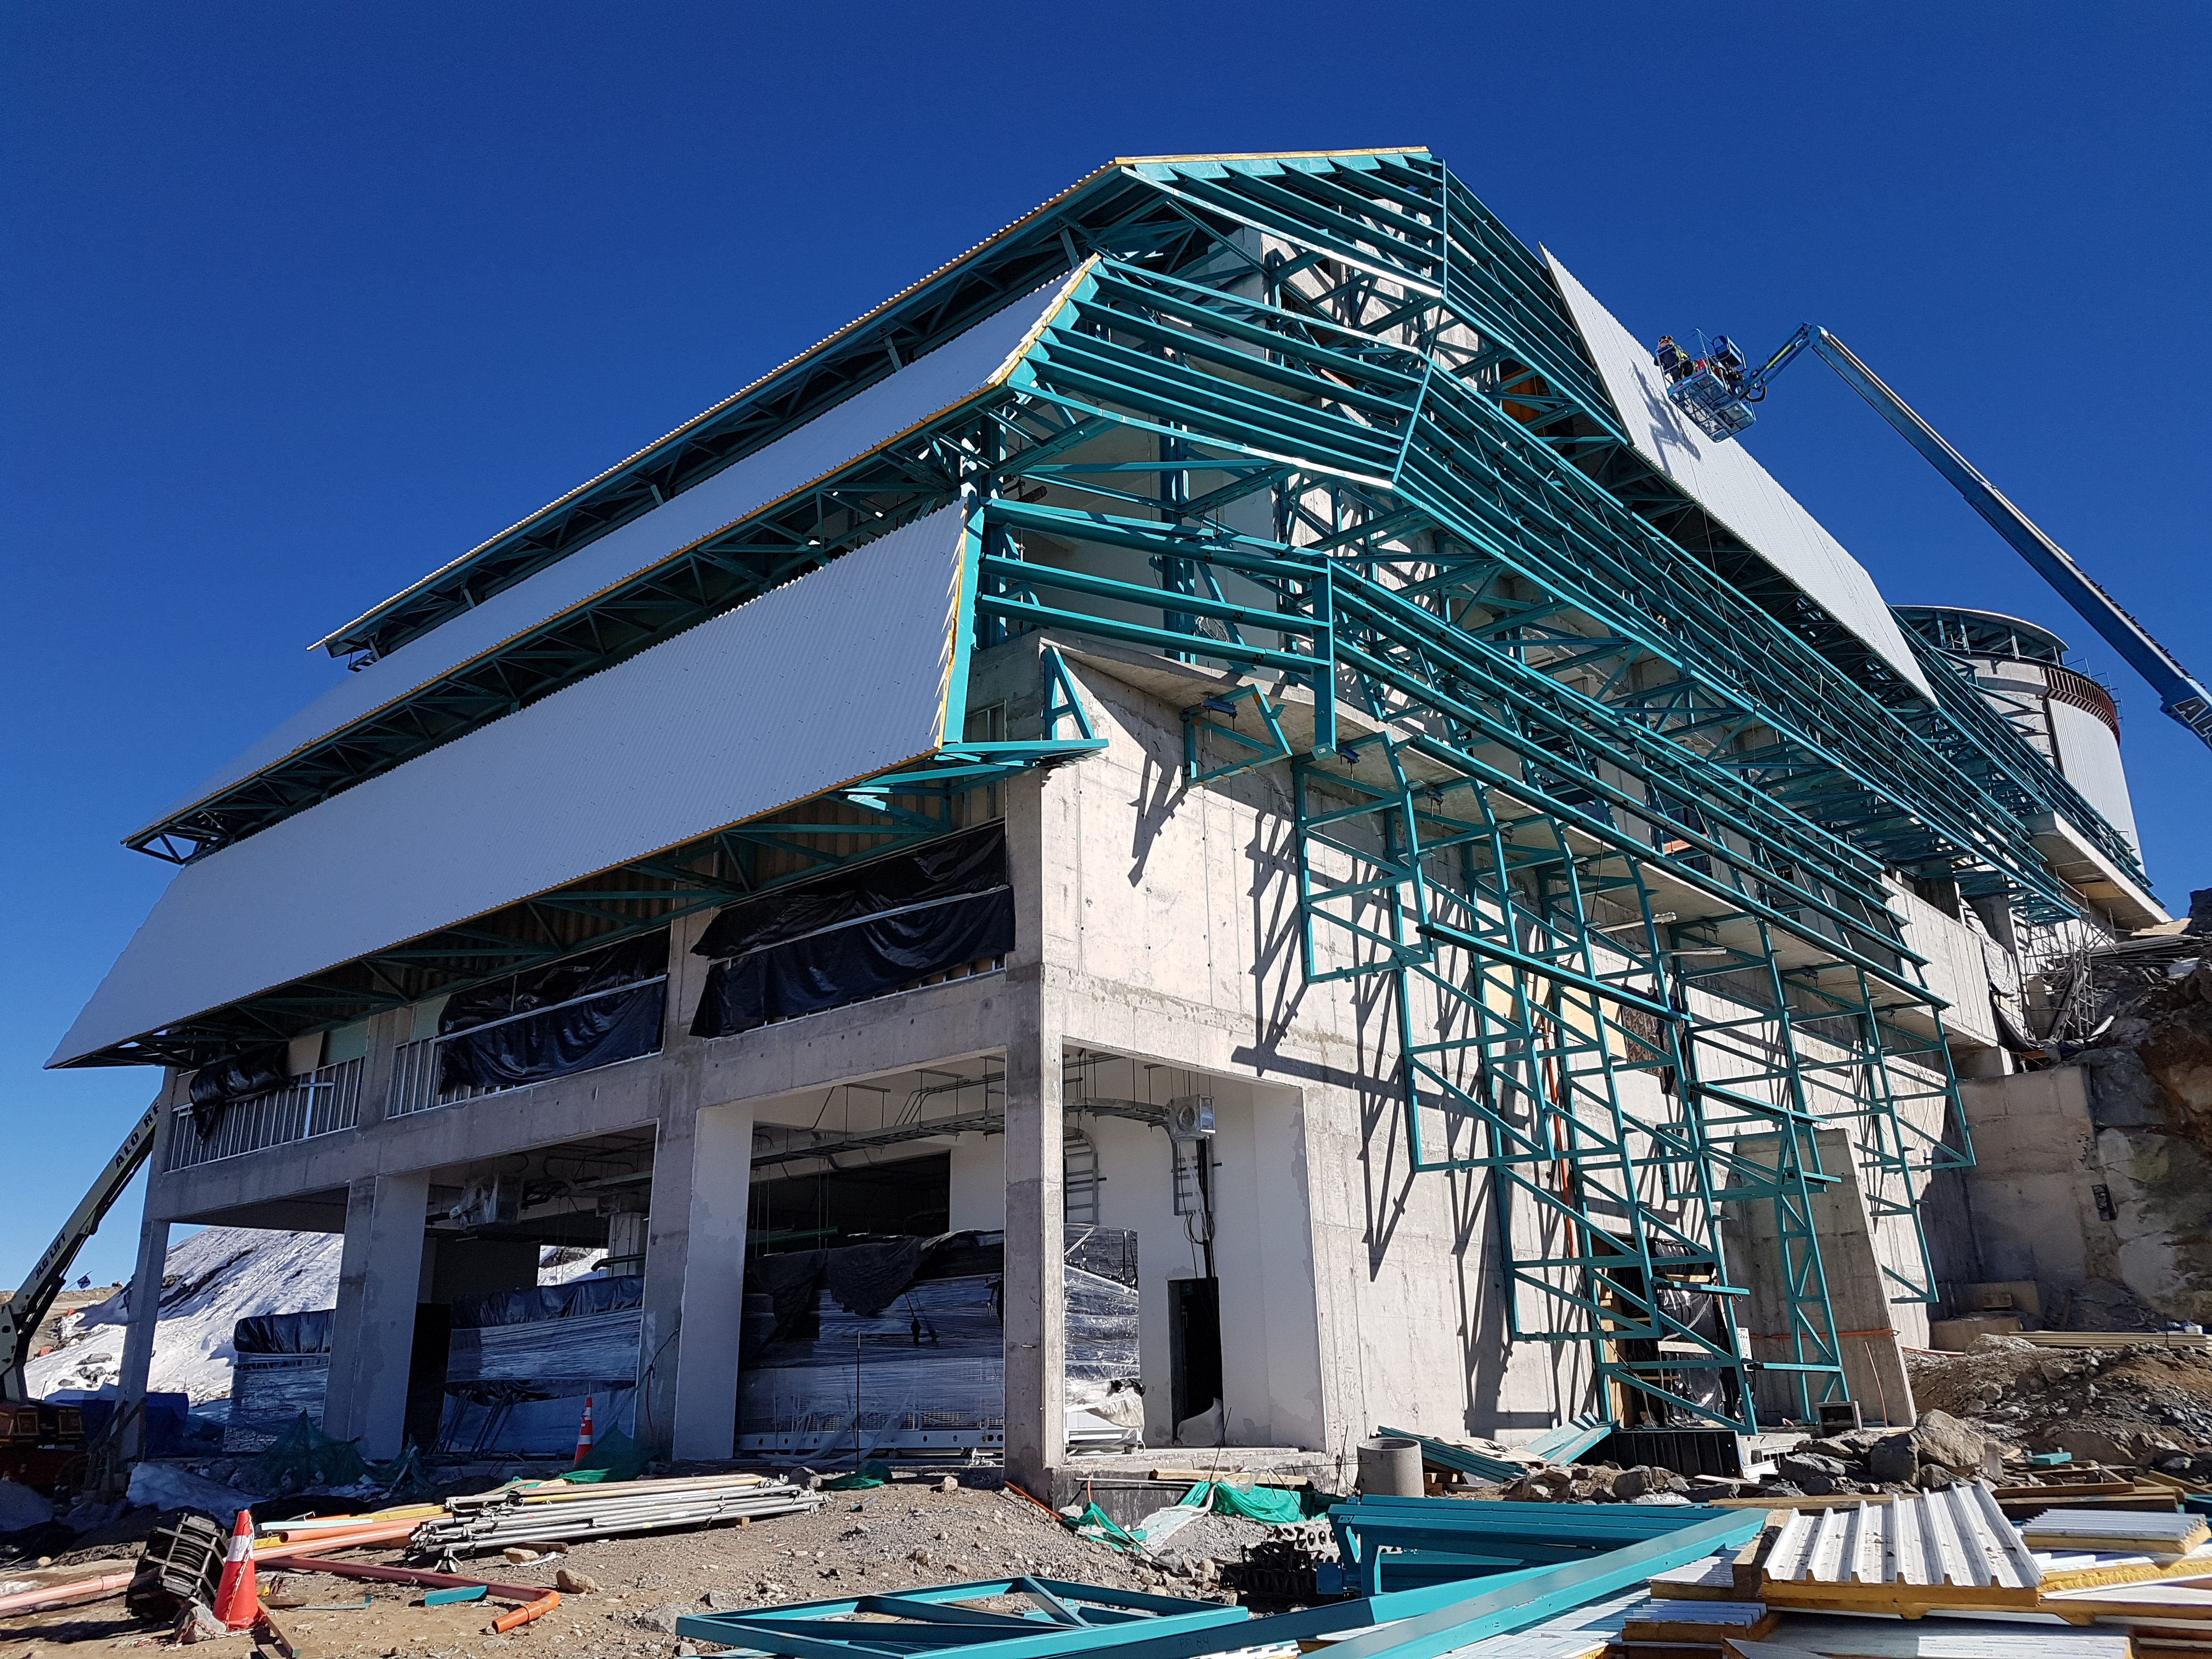

Summit Construction Update 06132017

Roof installation progress. The employees in the lift are about 60 ft (18 m) off the ground.

Credit: Rubin Observatory/ NSF/ AURA